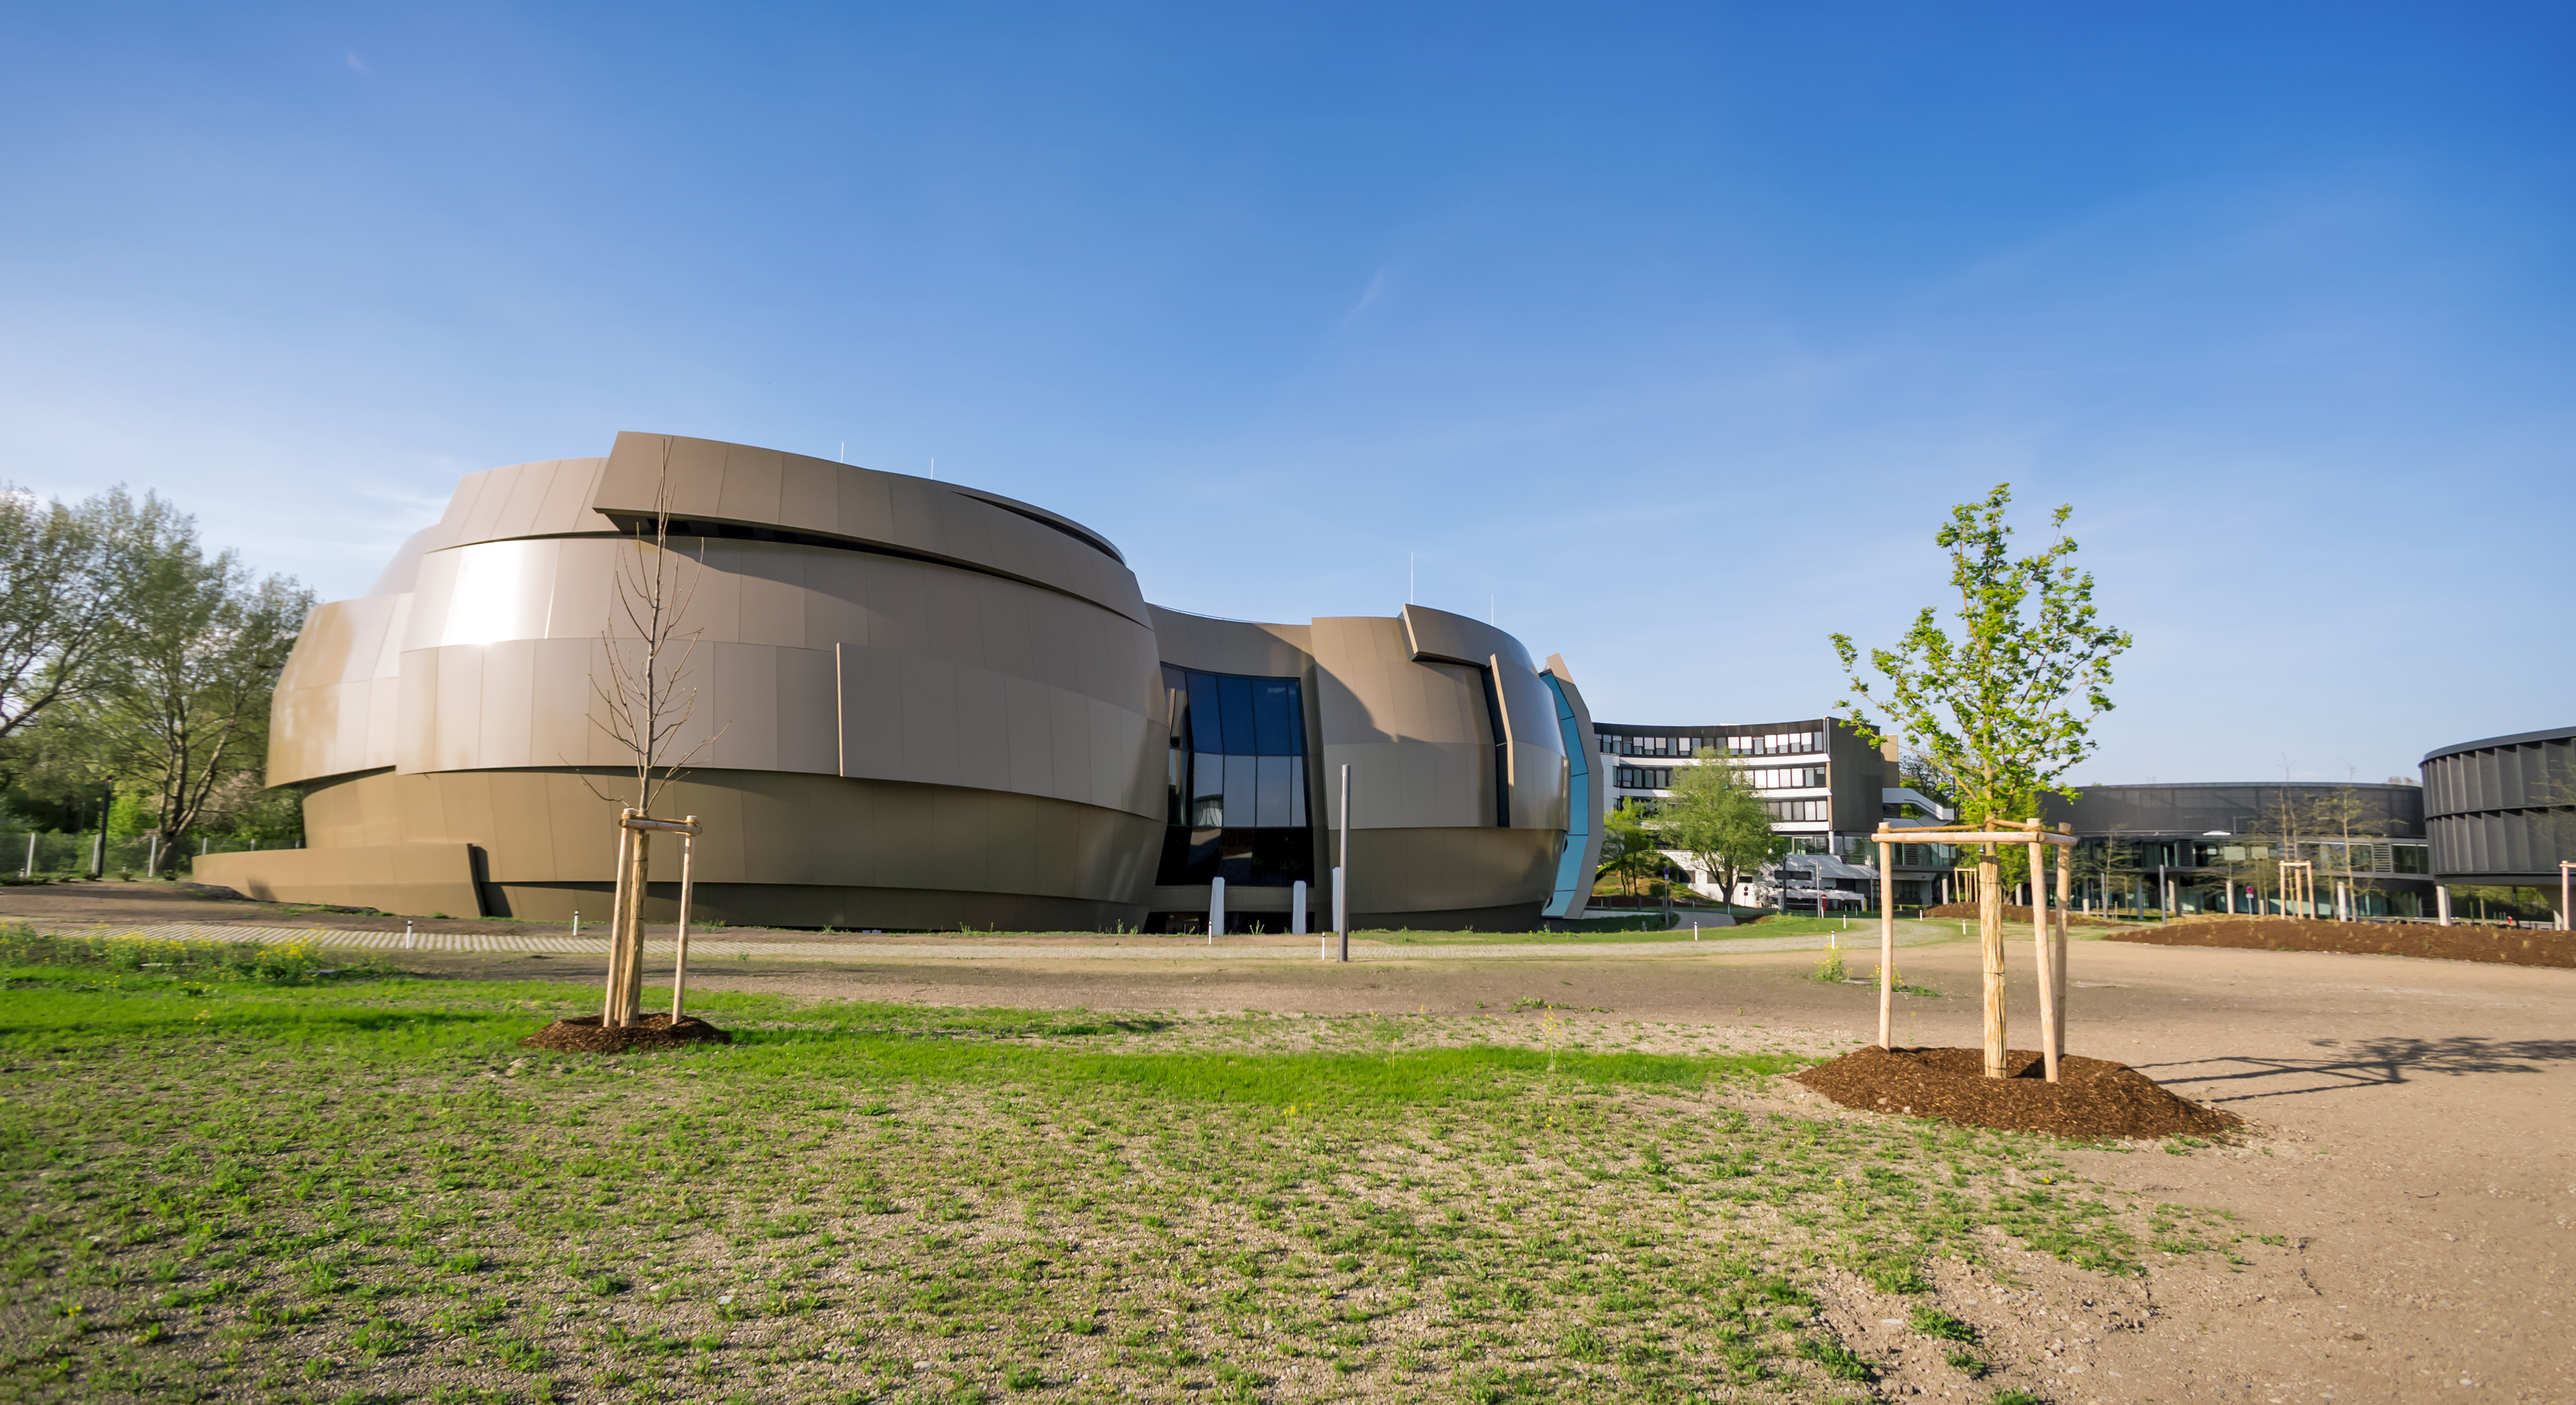

Supernova in the Sun

This image shows a sunny outside view of the ESO Supernova Planetarium and Visitor Centre, a cutting-edge free astronomy centre for the public located at the site of ESO Headquarters in Garching bei München. This image highlights the novel design of the new building, which resembles a close double-star system with one star transferring mass to its companion.

Credit: ESO/P. Horálek